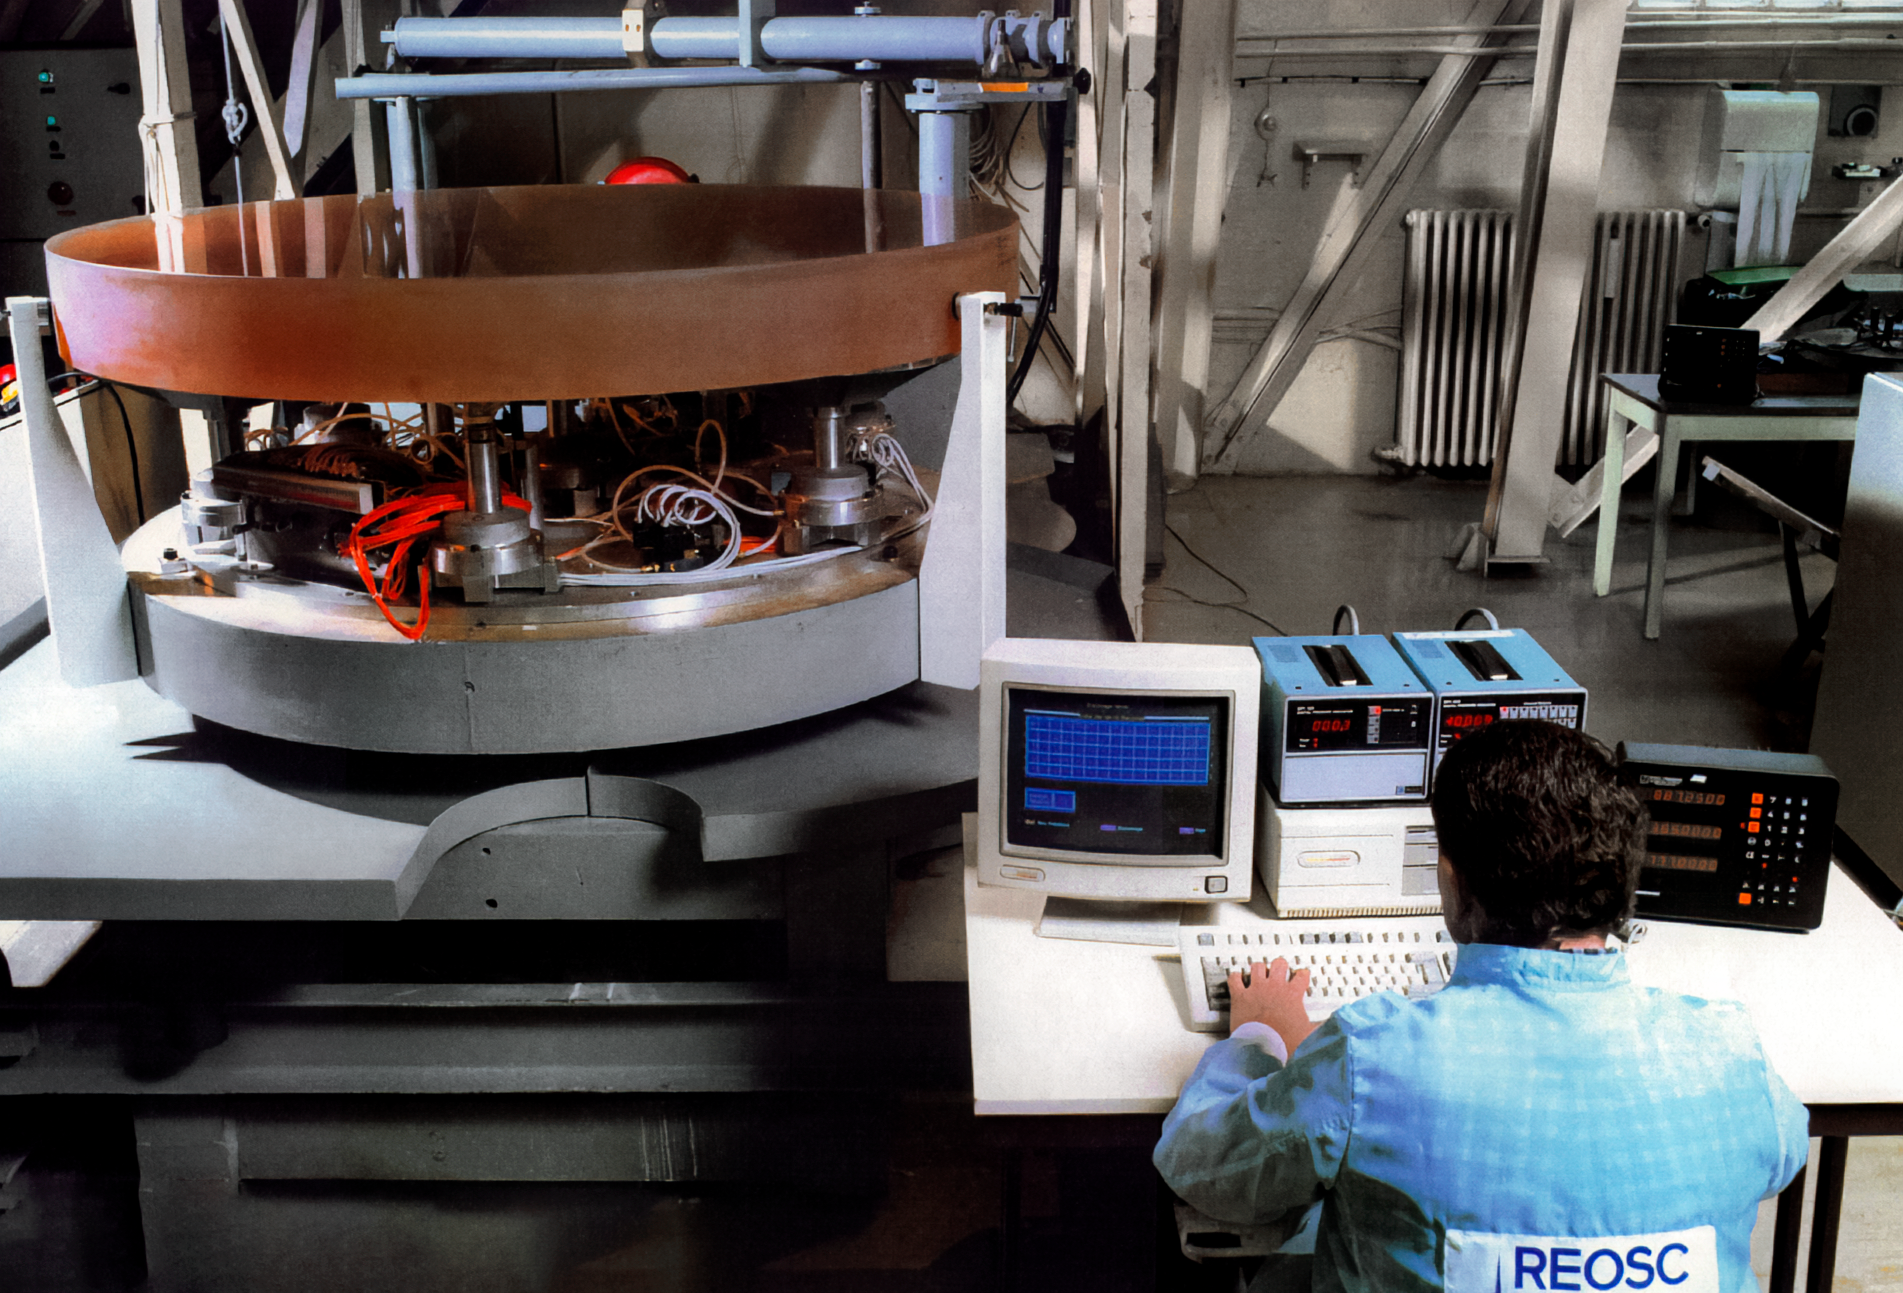

Gemini Technical Activities

Technical activities related to International Gemini Observatory in 1994.

Credit: International Gemini Observatory/NOIRLab/NSF/AURAb